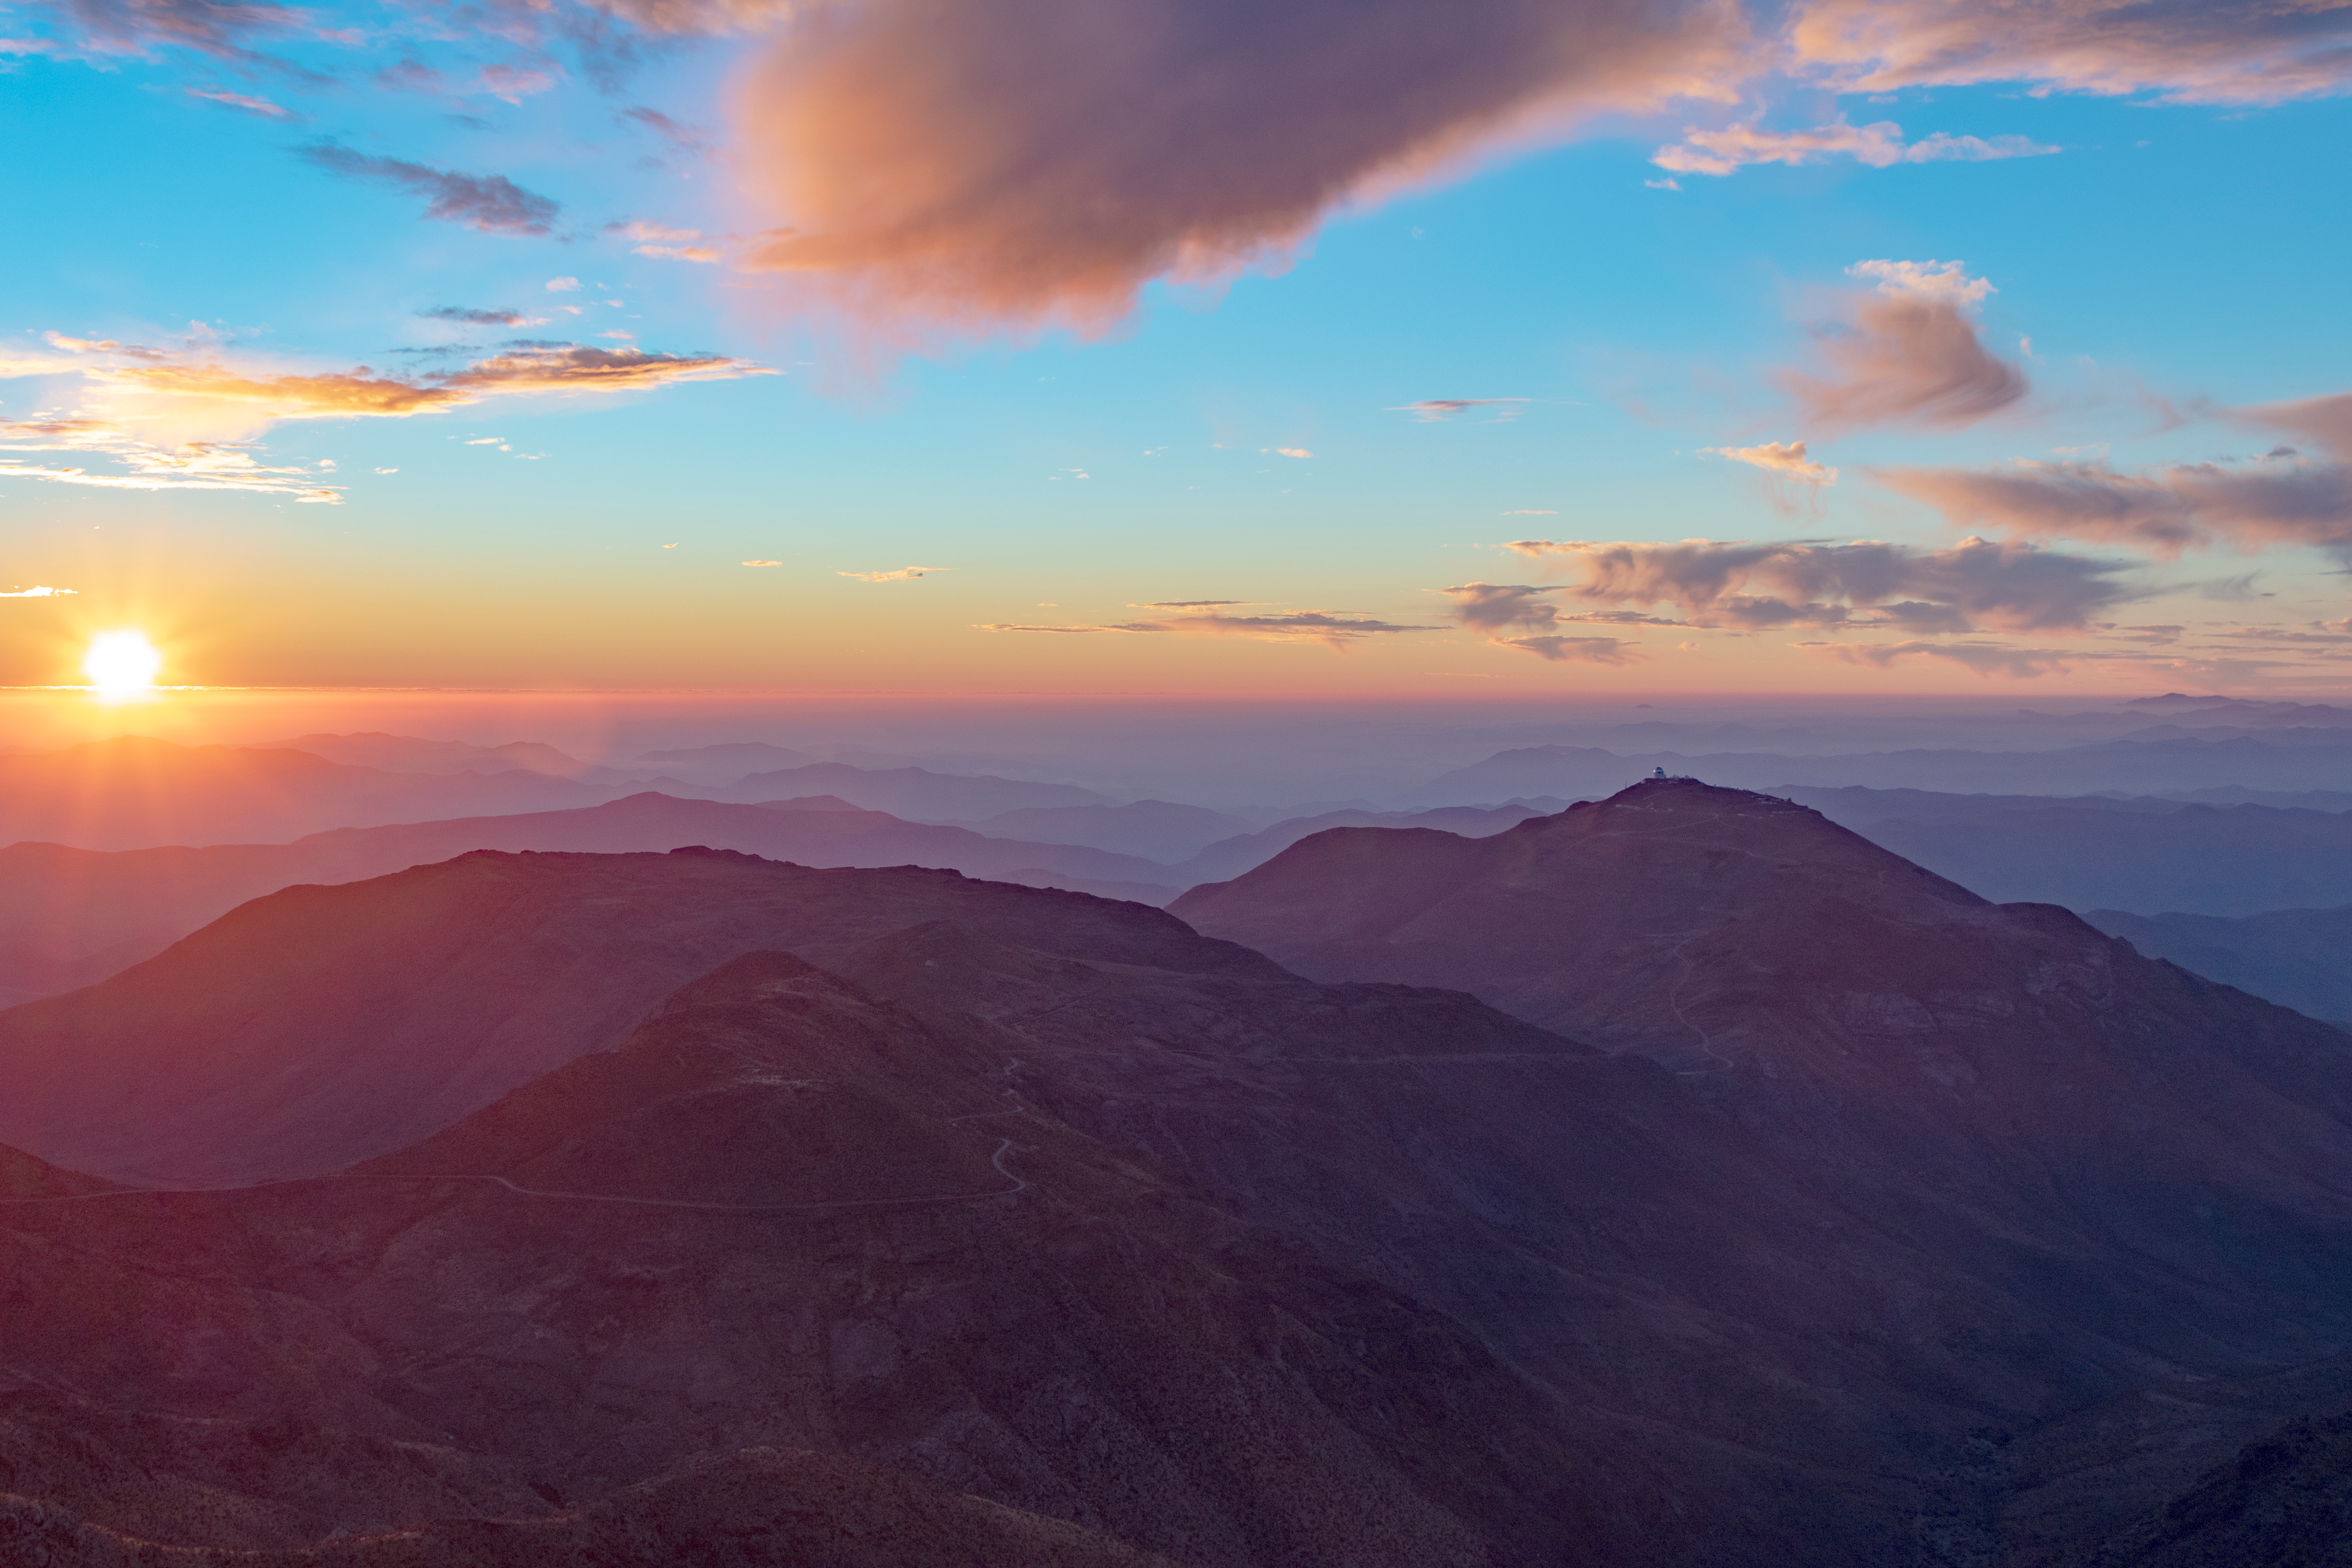

View from Cerro Pachón

View from Cerro Pachón

Credit: Rubin Observatory/NSF/AURA